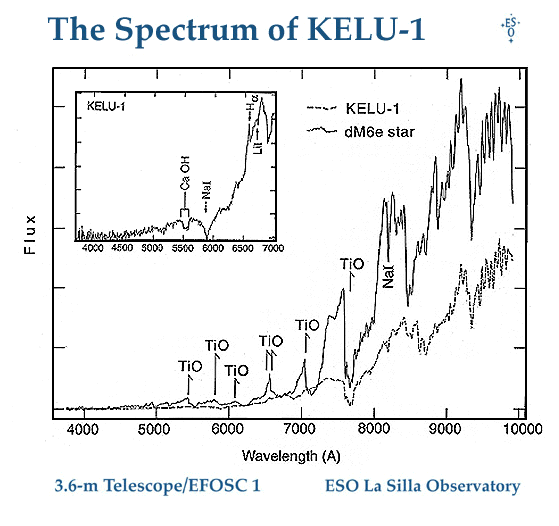

The spectrum of the brown dwarf KELU-1

This photo shows the spectrum of the newly found Brown Dwarf object, KELU-1, obtained with the EFOSC1 multimode instrument at the ESO 3.6-m telescope.

A comparison with the spectrum in the visual to near-infrared region (4000 - 10000 A, i.e. 400 - 1000 nm) with that of a normal, cool dwarf star of spectral type dM6e shows significant differences. In particular, it does not display the bands of titanium oxide which are seen in the dwarf star.

The insert shows the visual part of the spectrum (4000 - 7000 A) enlarged. The bands of CaOH and neutral sodium (Na) are seen, and also an absorption line of neutral lithium. There is a weak H-alpha emission line from neutral hydrogen. This is the first blue spectrum ever obtained of a Brown Dwarf object.

This tracing is based on two 30-min spectral exposures in the visual region and two 20-min exposures in the near-infrared region. The other spectrum is of another high-proper-motion object identified during the Calan-ESO proper-motion survey carried out with the ESO 1-m Schmidt telescope and herewith classified as of the dwarf M-type.

Credit: ESO